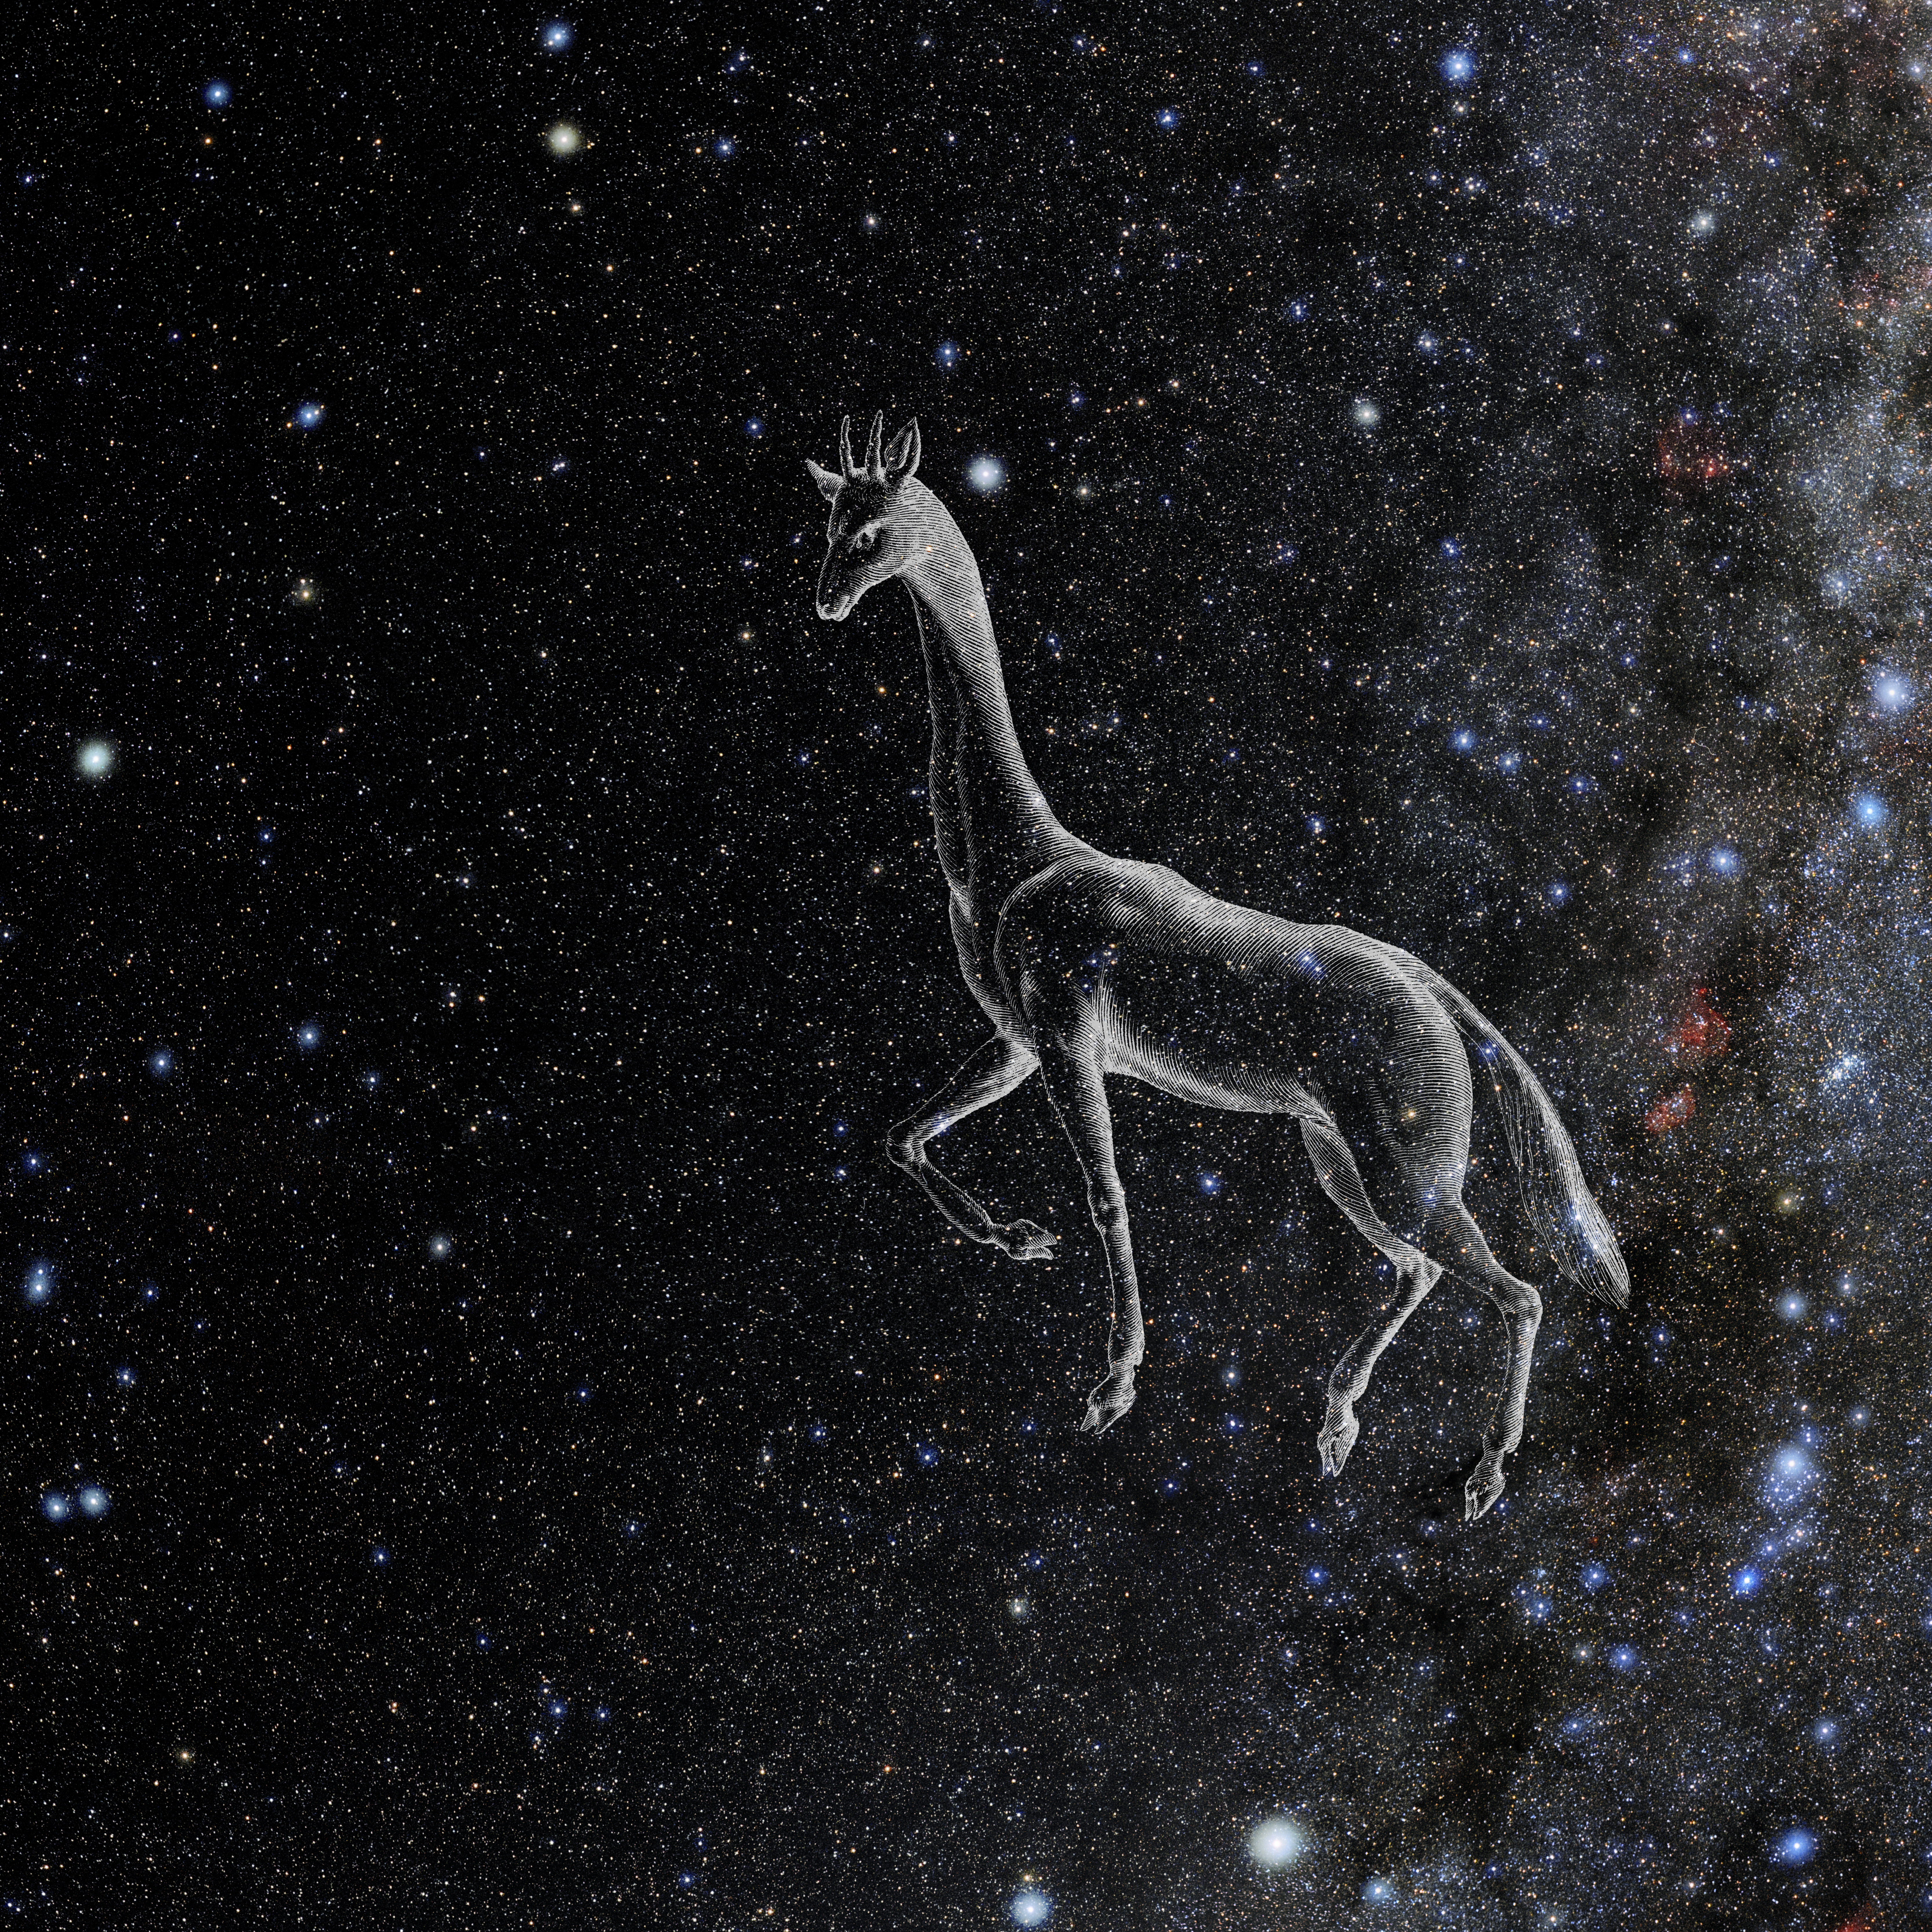

Camelopardalis with Hevelius Drawing

Photo of the constellation Camelopardalis from NOIRLab's 88 Constellations project showing Johannes Hevelius drawing of the constellation in Uranographia, his celestial catalogue in 1690.
Here is the version with the constellation 'stick figure' and here the unannotated version.

Credit: E. Slawik/NOIRLab/NSF/AURA/M. Zamani/J. Hevelius/NASA Universe of Learning/USNO/STScI